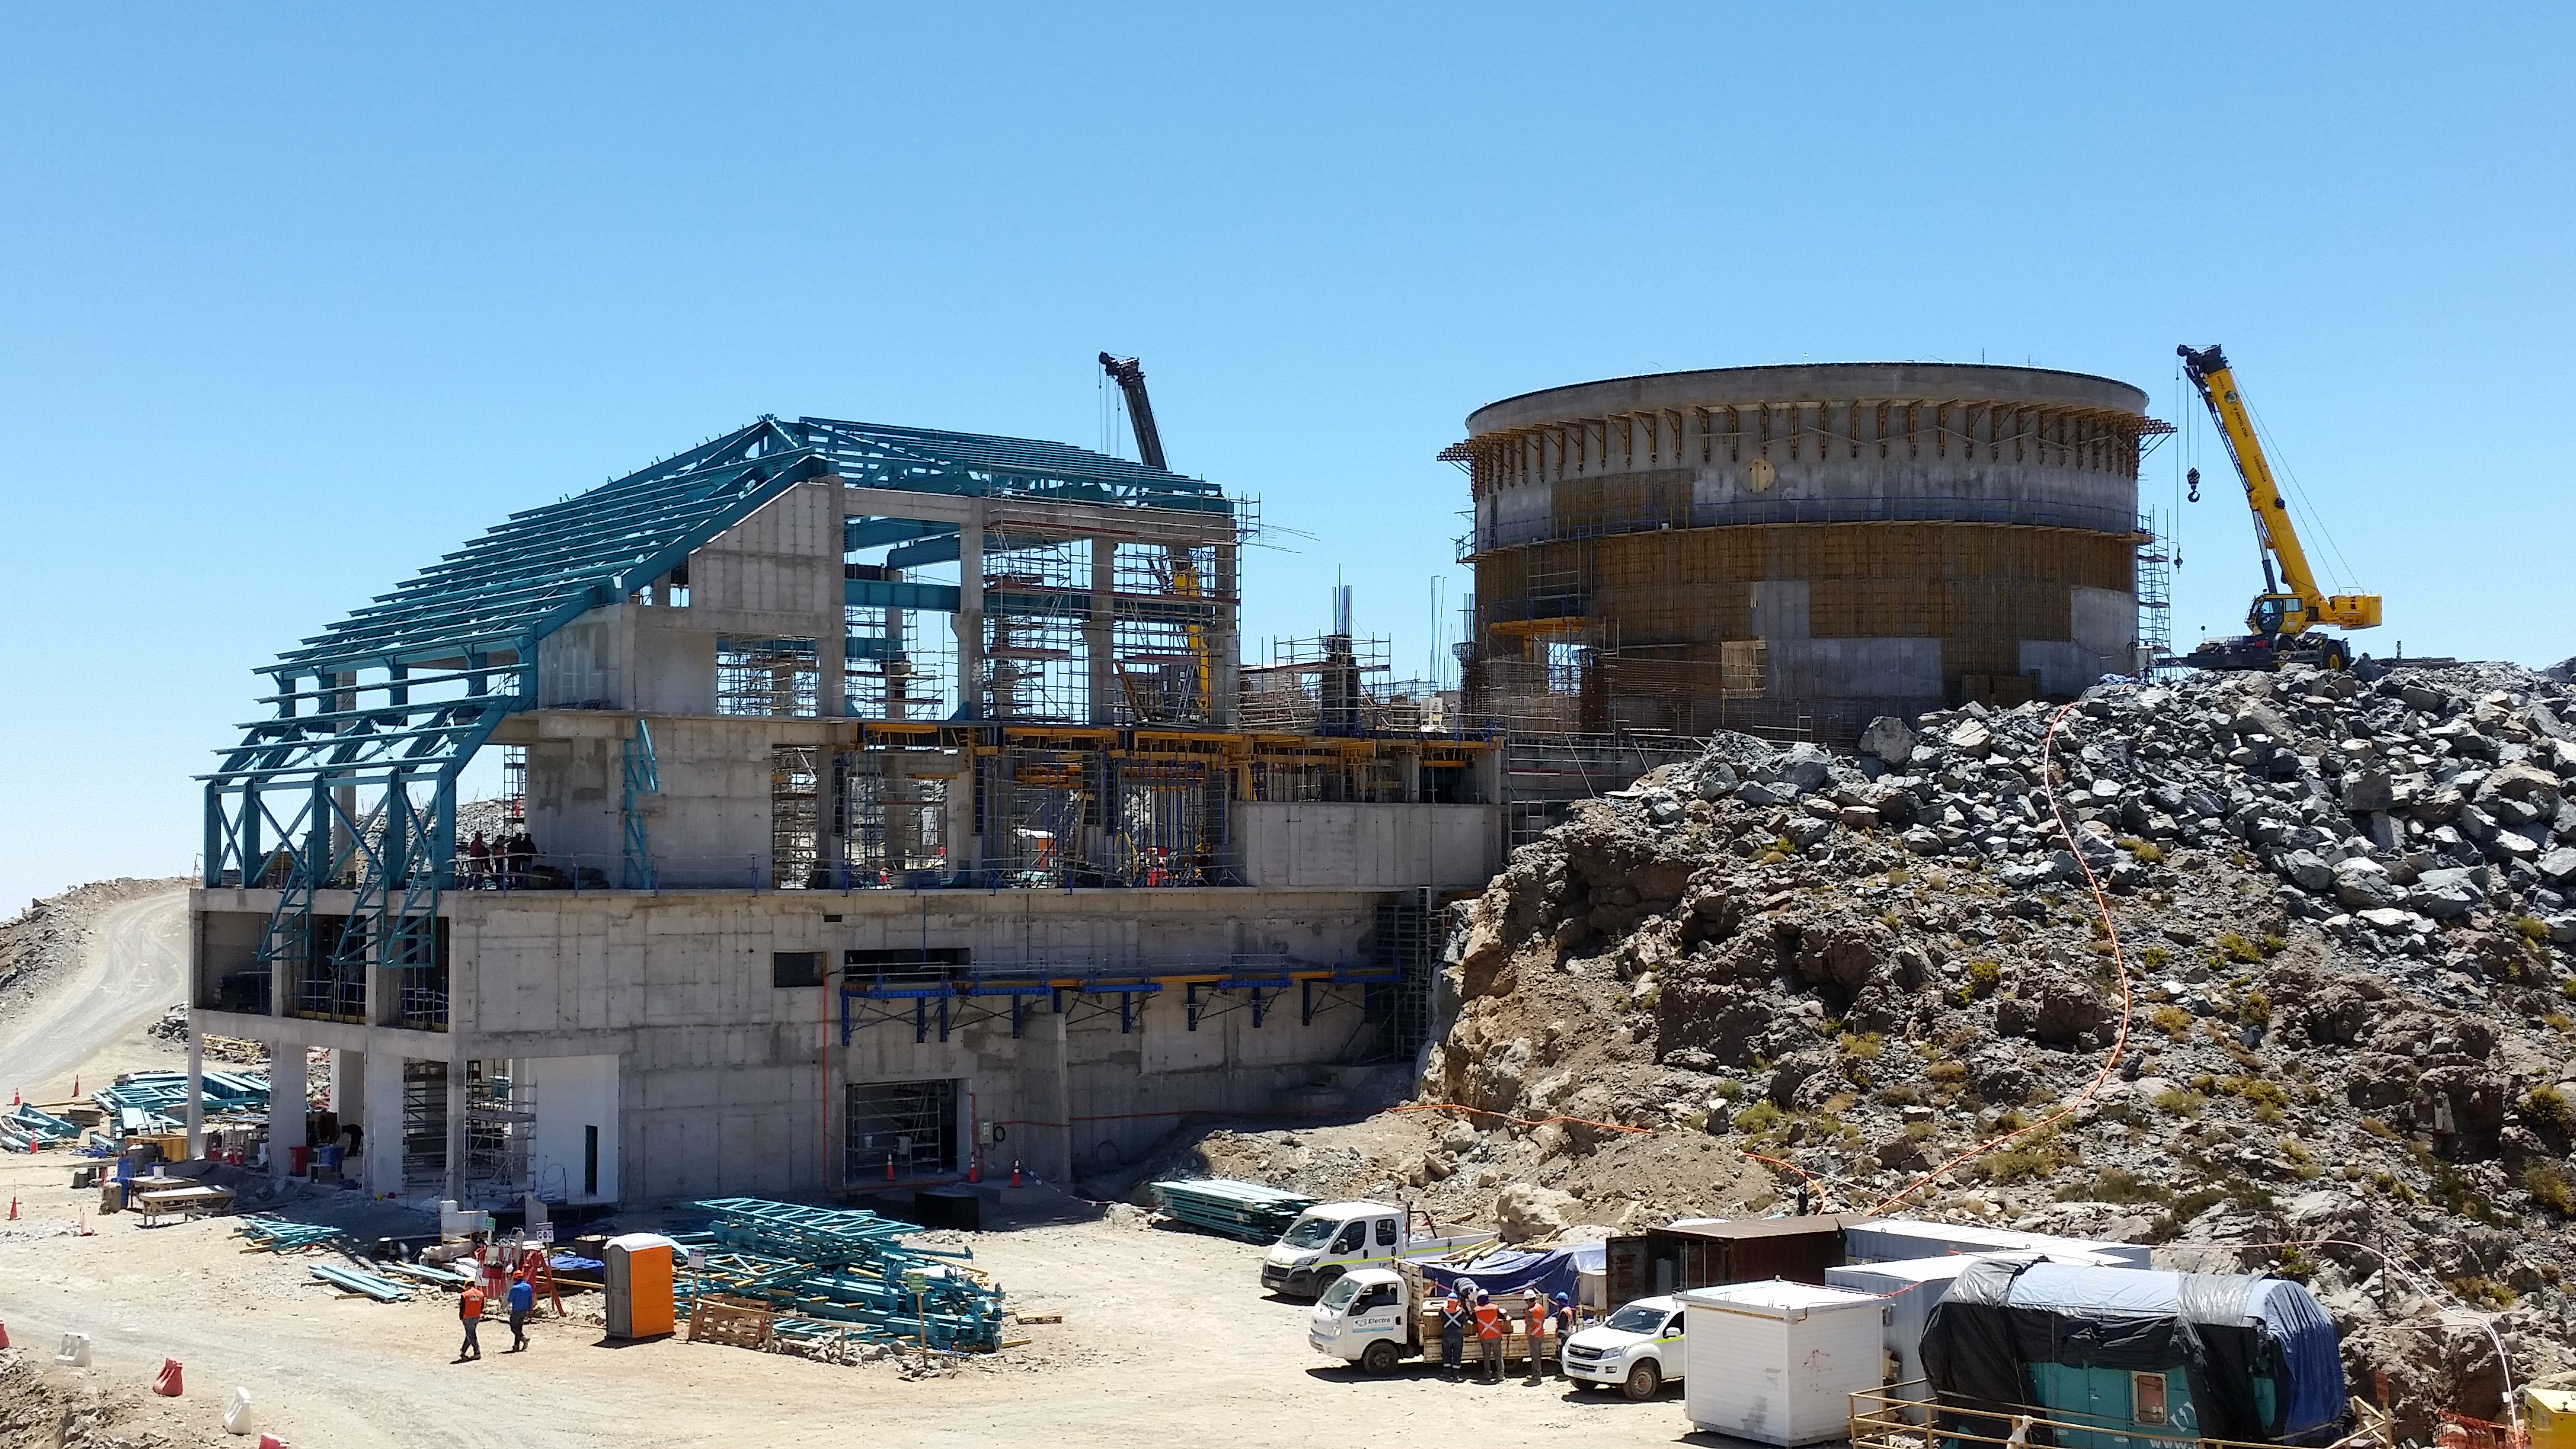

View from the access road

View from the access road.

Credit: Rubin Observatory/NSF/AURA